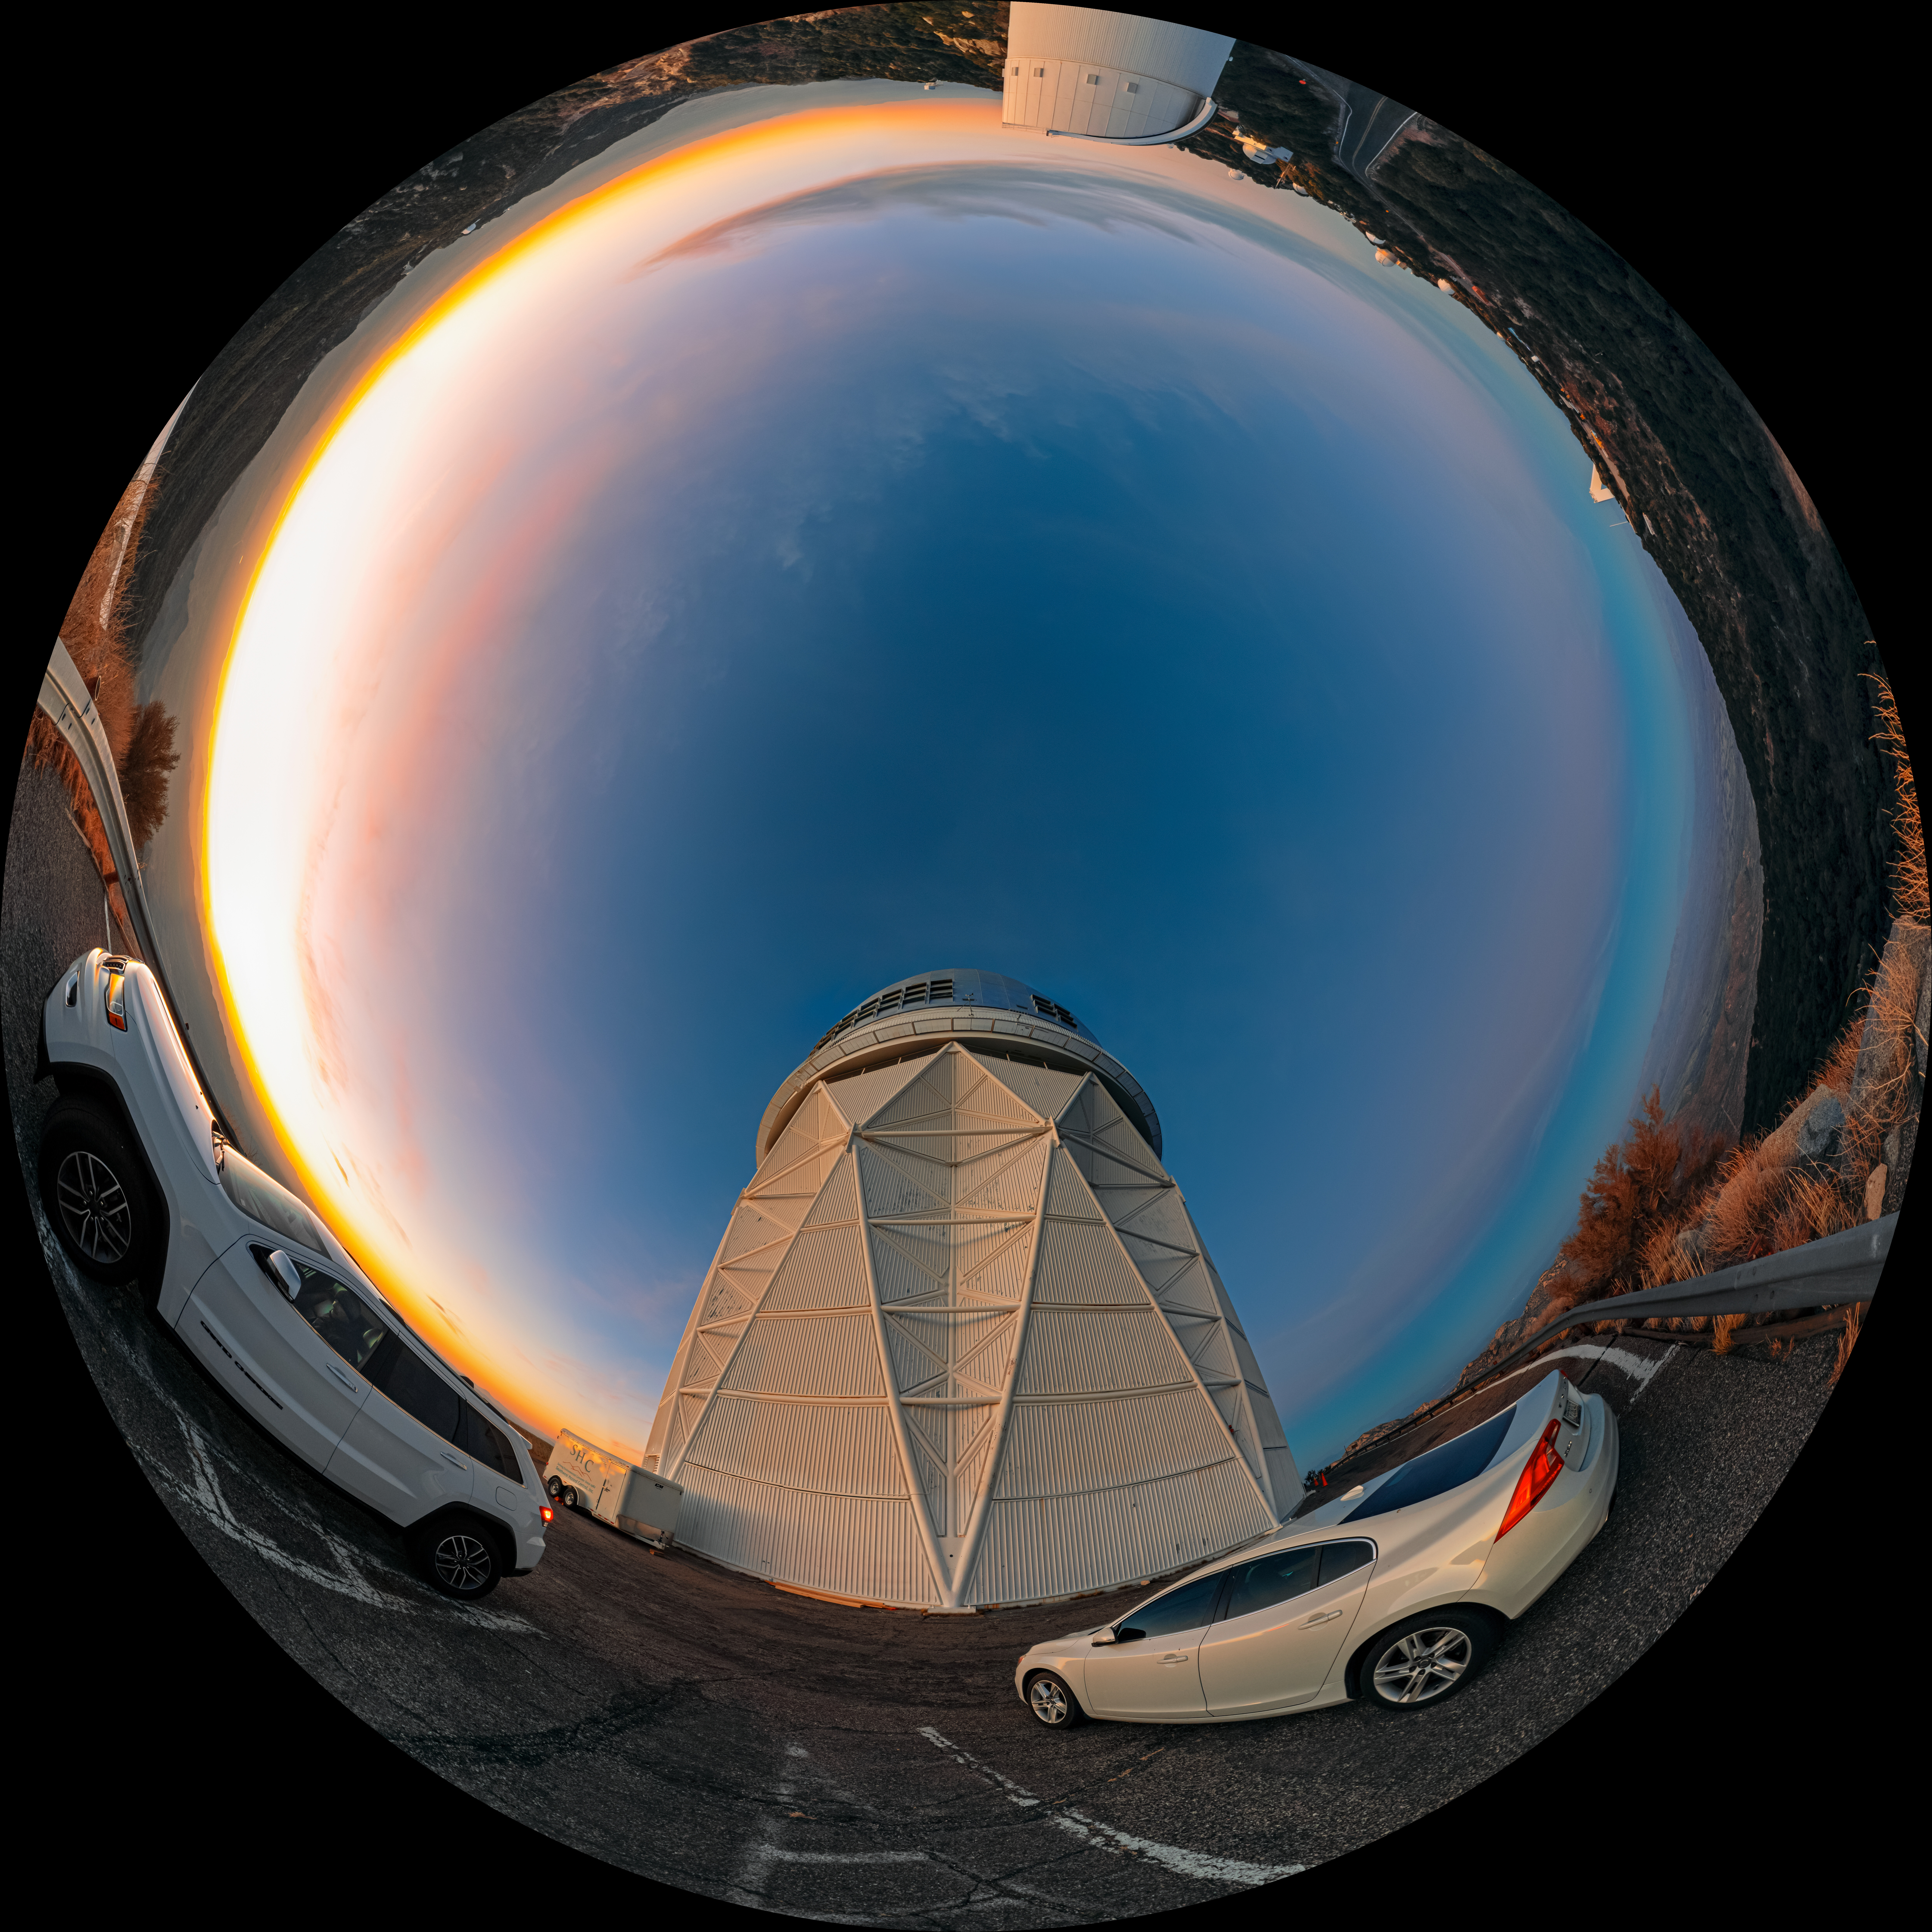

Fulldome

The setting Arizona Sun drenches the telescopes of the U.S. National Science Foundation Kitt Peak National Observatory (KPNO), a Program of NSF NOIRLab, in soft sunlight before the night’s observations begin. The beautiful landscape of the Tohono O'odham Nation seems to blend into the horizon from this viewpoint, one of the highest points in the Quinlan Mountains.

This photo includes many of the almost two dozen telescopes of KPNO. Most prominently are the NSF Nicholas U. Mayall 4-meter Telescope near the cars and UA Bok 2.3-meter Telescope opposite of the Mayall telescope in this image.

A panorama of this image was featured as an NOIRLab Image of the Week.

Petr Horálek, the photographer, is a NOIRLab Audiovisual Ambassador.

Credit: KPNO/NOIRLab/NSF/AURA/P. Horálek (Institute of Physics in Opava)